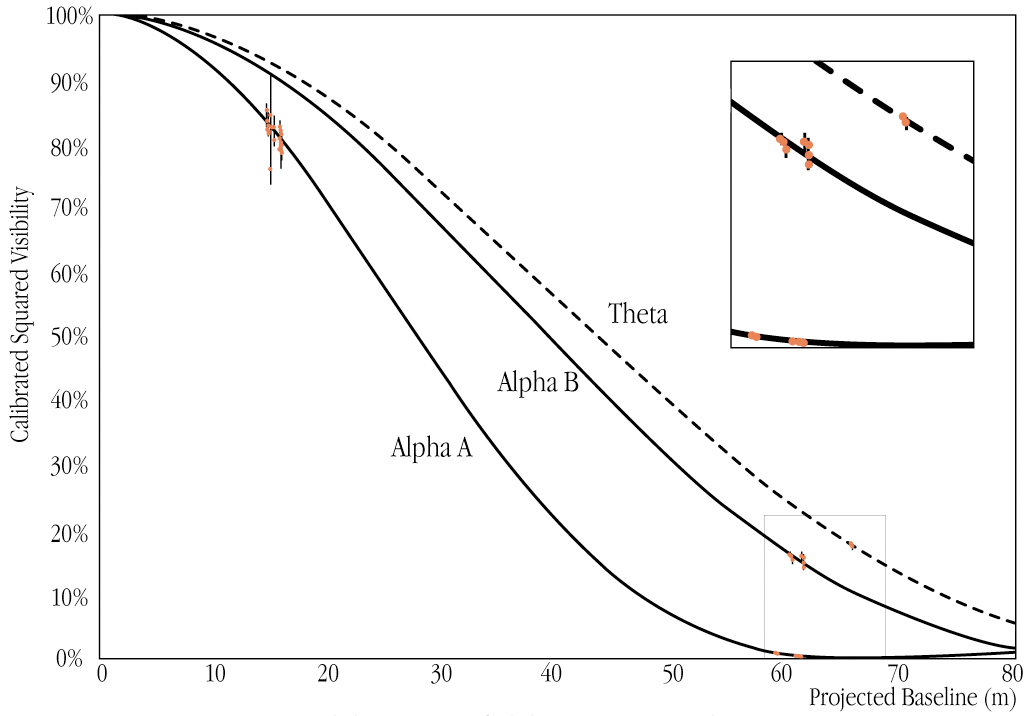

Visibility curves of Alpha Centauri A and B (VLTI+VINCI)

Visibility curves of the two stars Alpha Centauri A and B (with a "calibration" star, Theta Centauri) from which the angular diameters, i.e. the angle subtended by their disks, can be deduced. The data from observations at different baselines, with the corresponding uncertainties, are indicated by red points.

Credit: ESO